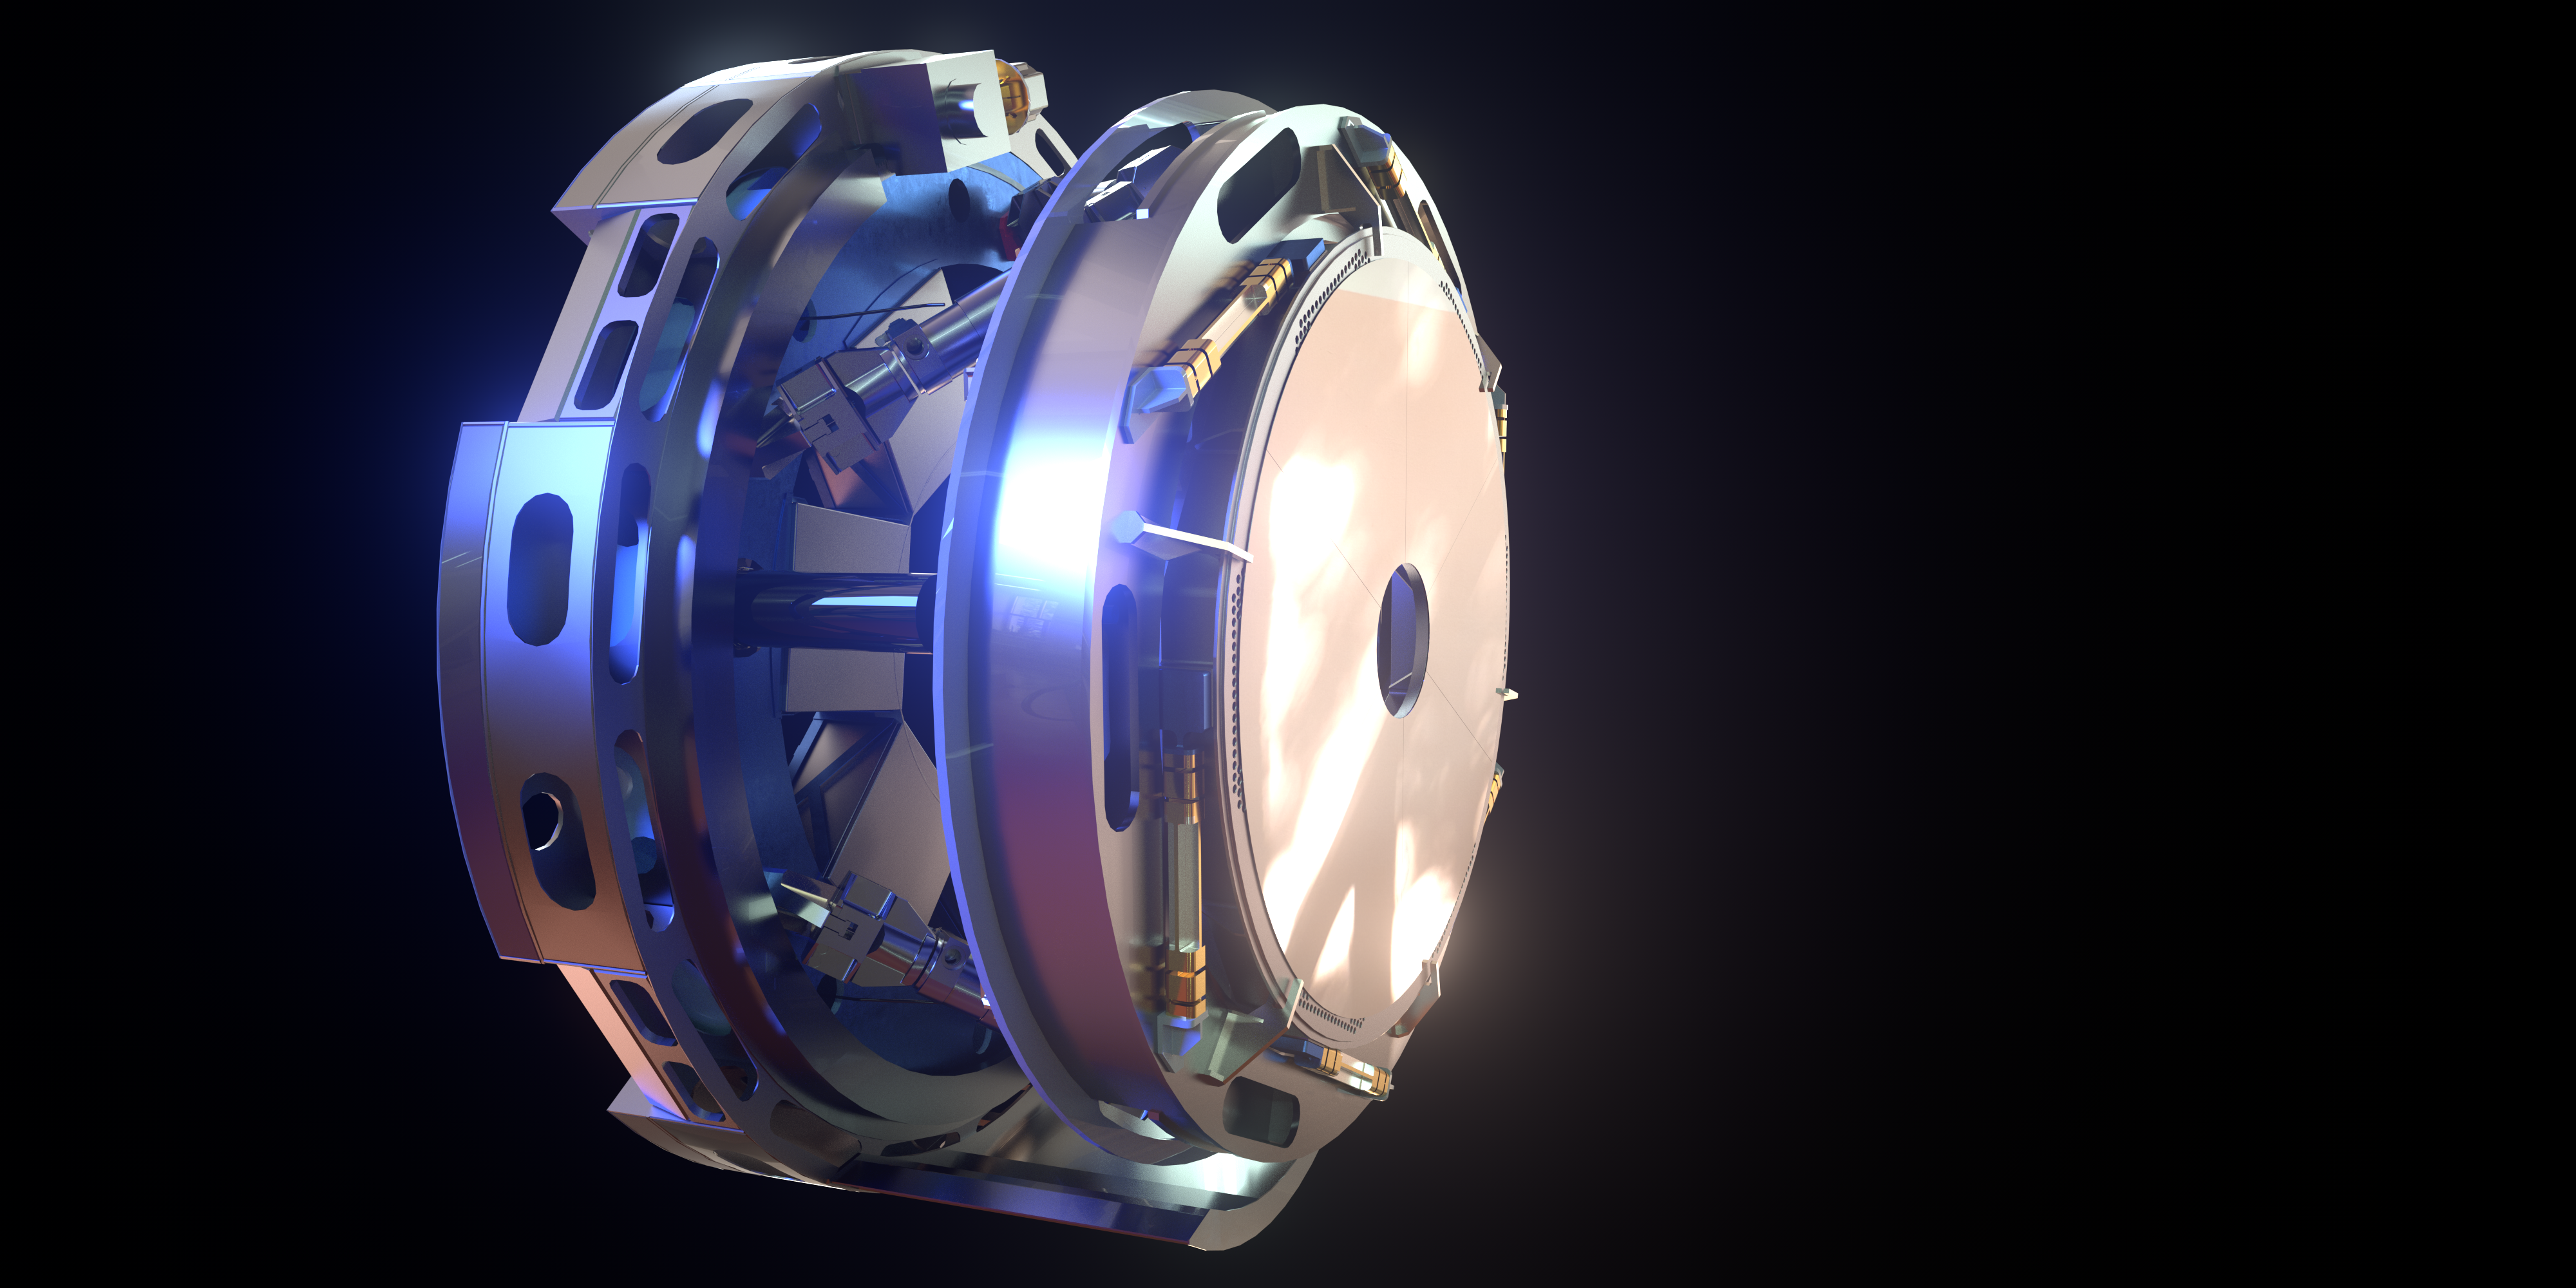

Rendering of M4

This image is a rendering of M4, the main adaptive mirror of the Extremely Large Telescope (ELT). The term “adaptive mirror” means that the mirror's surface can be deformed to correct for atmospheric turbulence, as well as for the fast vibration of the telescope structure induced by its motion and the wind.

The ELT, the world's biggest eye on the sky, will have a pioneering five-mirror optical system that will allow it to unveil the Universe in unprecedented detail.

Credit: ESO